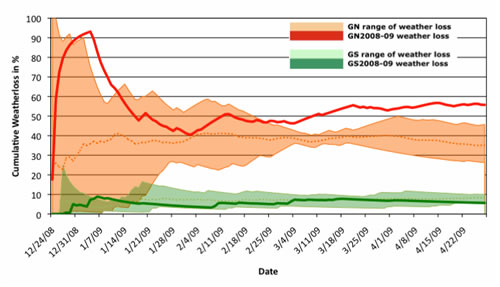

Cumulative weather loss for Gemini North and South

Cumulative weather loss for Gemini North and South. The shaded areas show the typical ranges for the two sites. The bold lines show data for 2008-09.

Credit: International Gemini Observatory/NOIRLab/NSF/AURA